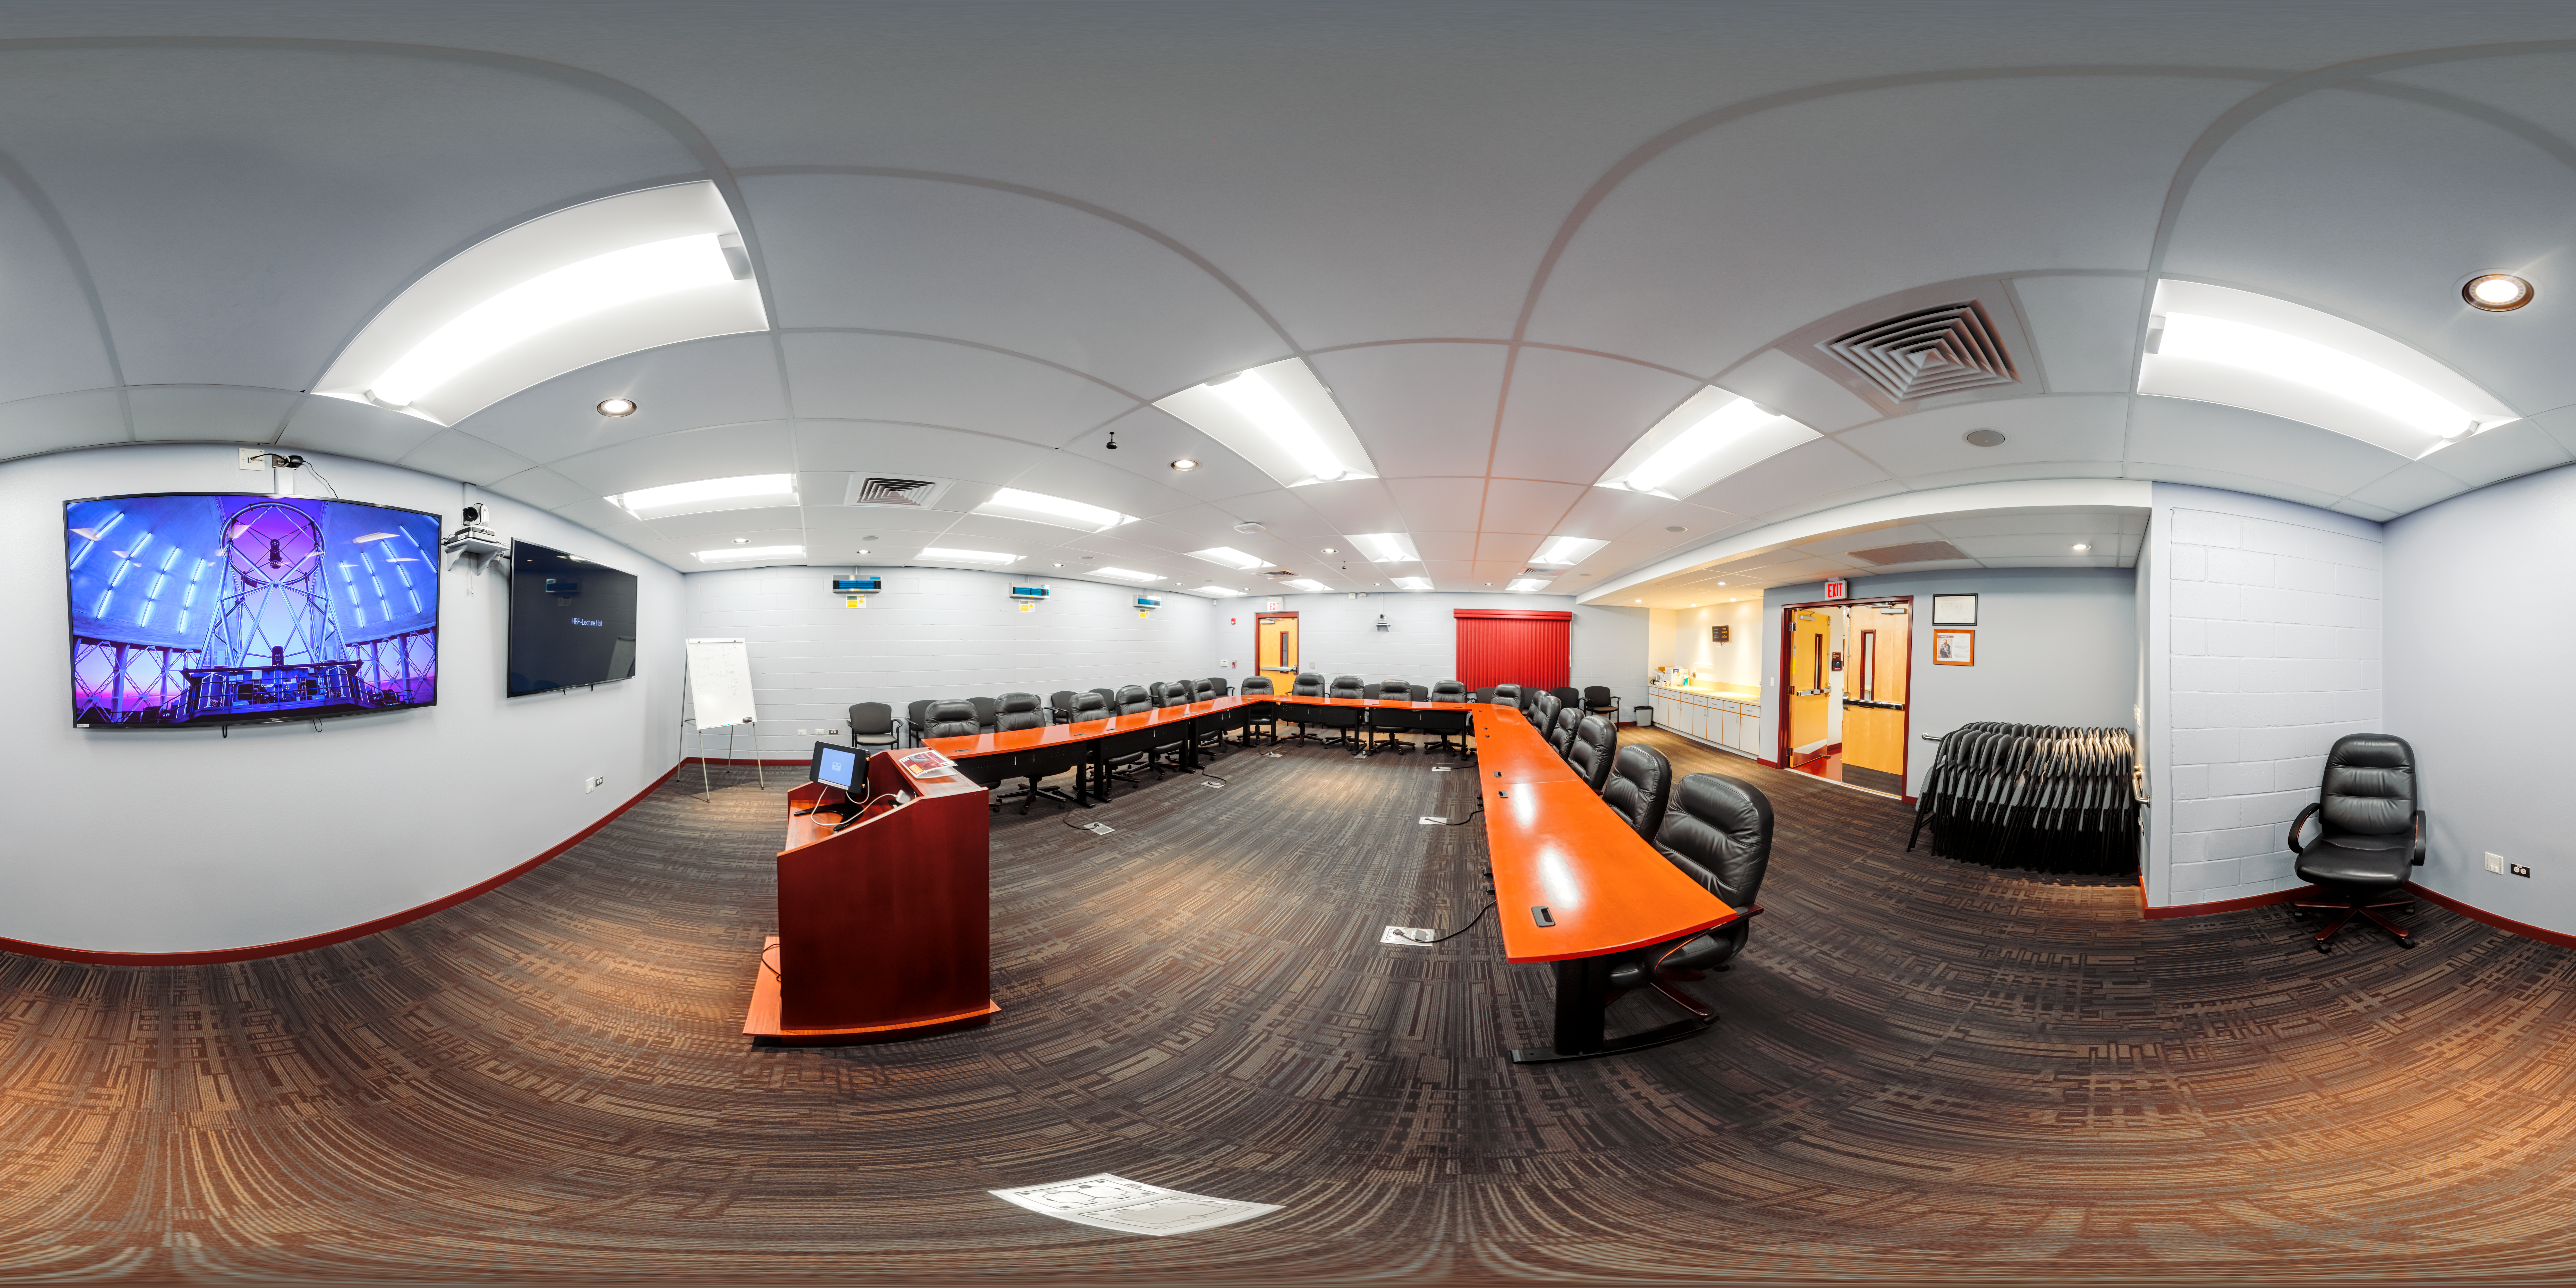

Hilo Base Conference Hall 360 Panorama

A 360 panorama of the conference hall at Gemini North Hilo Base Facility in Hilo, Hawai‘i.

Credit: International Gemini Observatory/NOIRLab/NSF/AURA/ P. Horálek